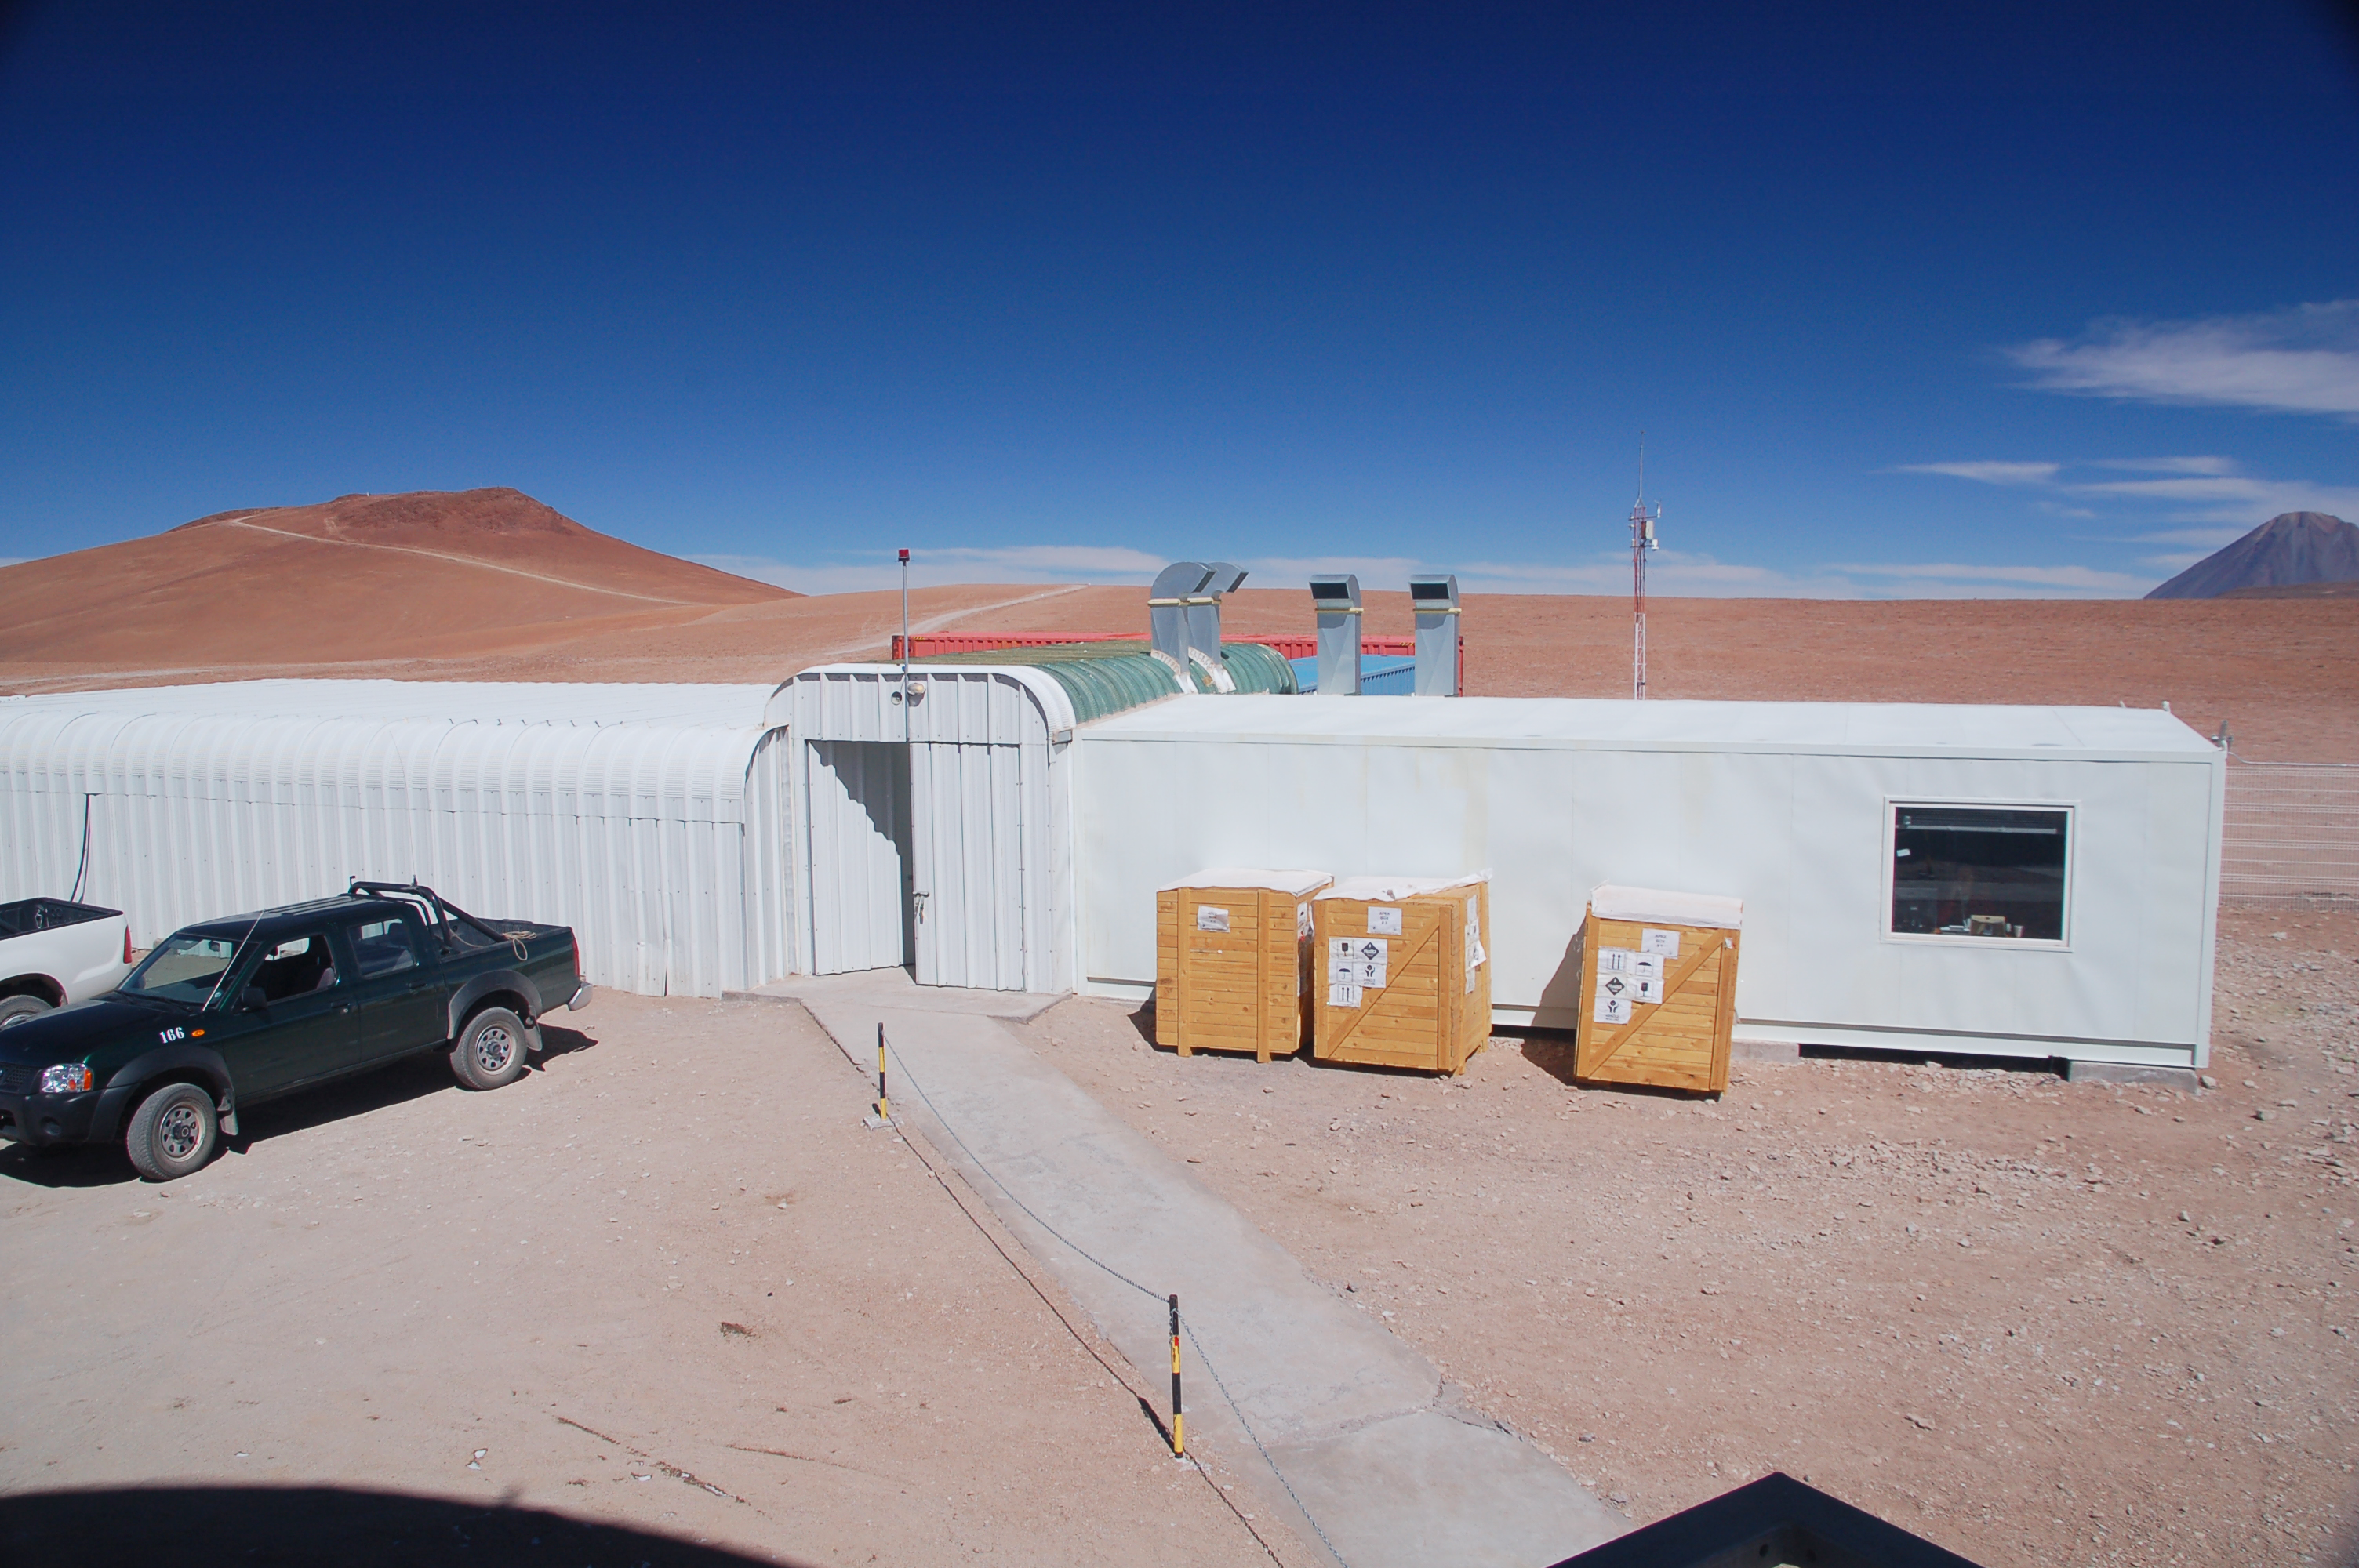

APEX control building on Chajnantor

View of the Atacama Pathfinder Experiment control building on the Chajnantor plain of the Chilean Andes, 5000 m above sea level. APEX is a collaboration between the Max Planck Institut für Radioastronomie, Onsala Space Observatory (OSO) and ESO. The telescope was manufactured by VERTEX Antennentechnik in Duisburg, Germany. Astronomers observing with APEX can see cold dust and gas in both the Milky Way and in distant galaxies.

Credit: ESO